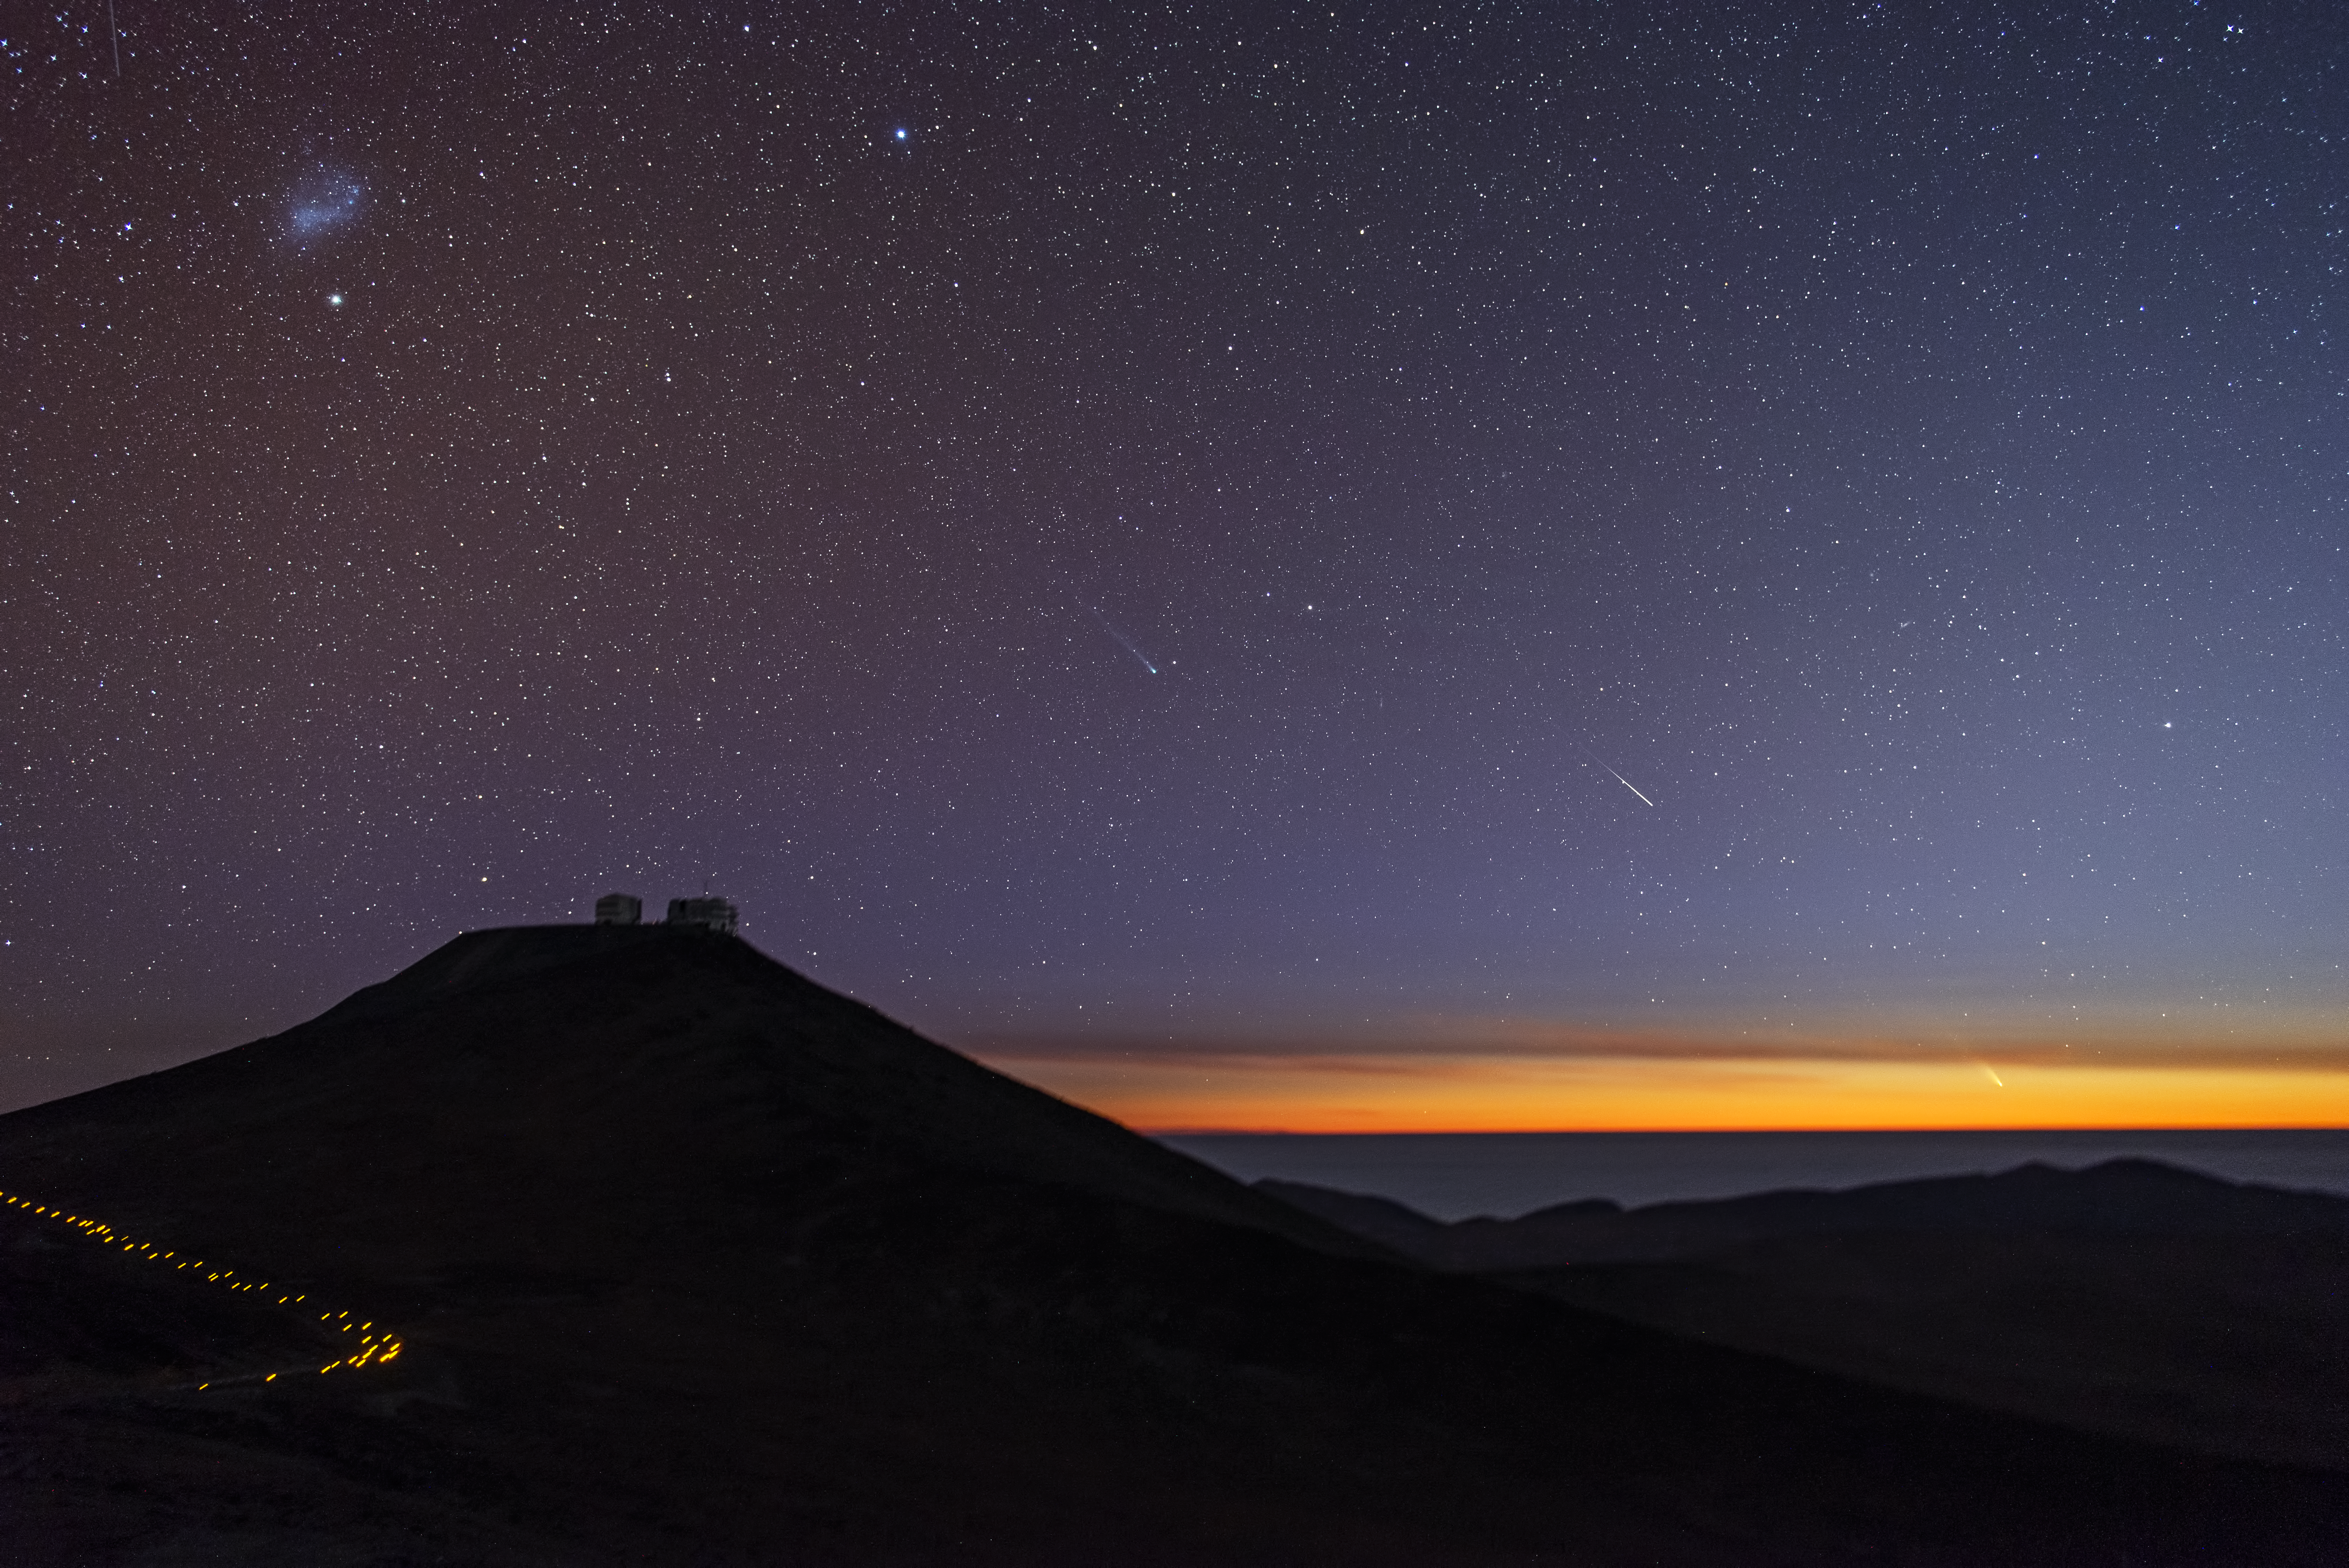

Comets and shooting stars dance over Paranal

This impressive picture was taken on 5 March 2013 by Gabriel Brammer, one of the ESO Photo Ambassadors, and shows a sunset view of the Paranal Observatory, featuring two comets that are currently moving across the southern skies. Close to the horizon, on the right-hand side of the image, Comet C/2011 L4 (Pan-STARRS), the brightest of the two, shows a bright tail that is caused mainly by dust reflecting the sunlight. In the centre of the image, just above the right-hand slopes of Cerro Paranal, the greenish coma — a nebulous envelope around the nucleus — of Comet C/2012 F6 (Lemmon) can be distinguished, followed by a fainter tail. The green colour is a result of the ionisation of gases in the coma by sunlight. You might even be tricked into thinking that there is a third comet visible in this photo, but the bright object whizzing between comets Lemmon and Pan-STARRS is a serendipitous shooting star burning up in the atmosphere at just the right time and in the right place.

Credit: ESO/G. Brammer